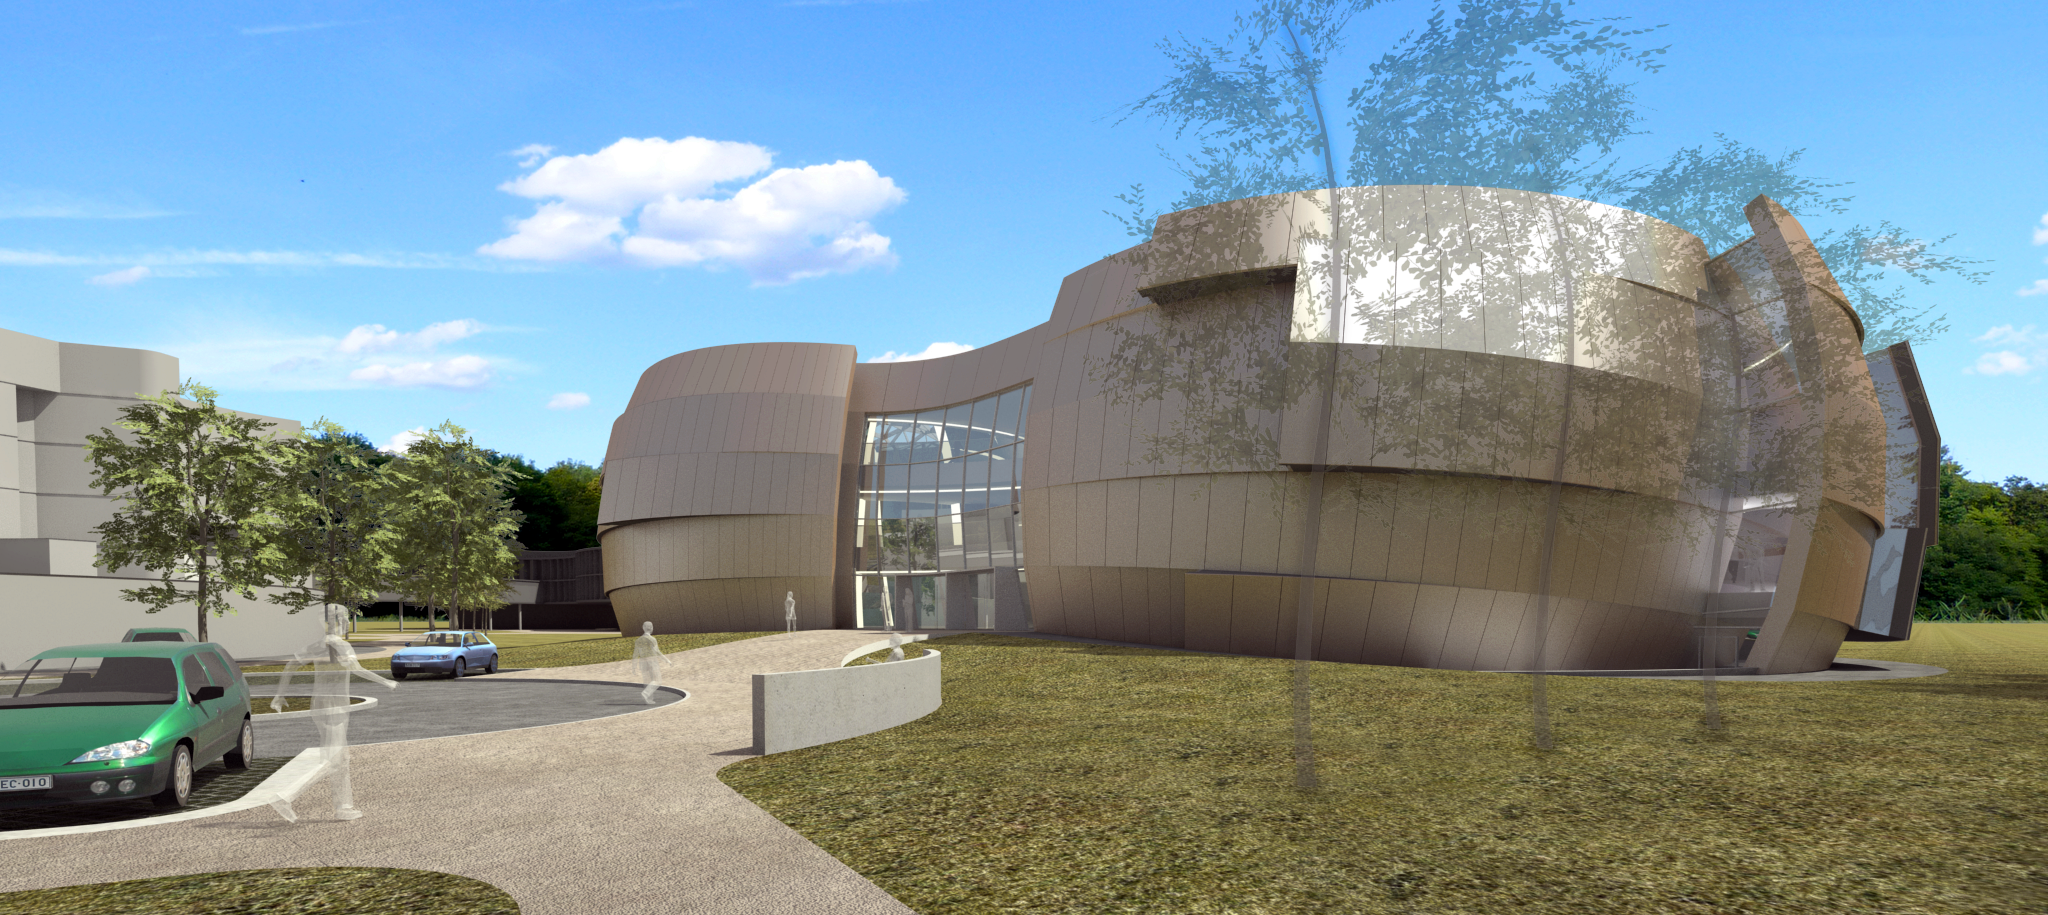

The ESO Supernova

The ESO Supernova Planetarium & Visitor Centre, being built in Garching next to the ESO Headquarters, will offer its visitors a contemporary, interactive exhibition on modern astronomy, as well as the possibility to enjoy digital full-dome planetarium shows and guided tours.

This first rendering from 2013 shows the front of the new building, including a part of the parking lot for the visitors. In the background the old headquarters and the bridge, which connects the old headquarters with its new extension, are visible.

Credit: Architekten Bernhardt + Partner (www.bp-da.de)